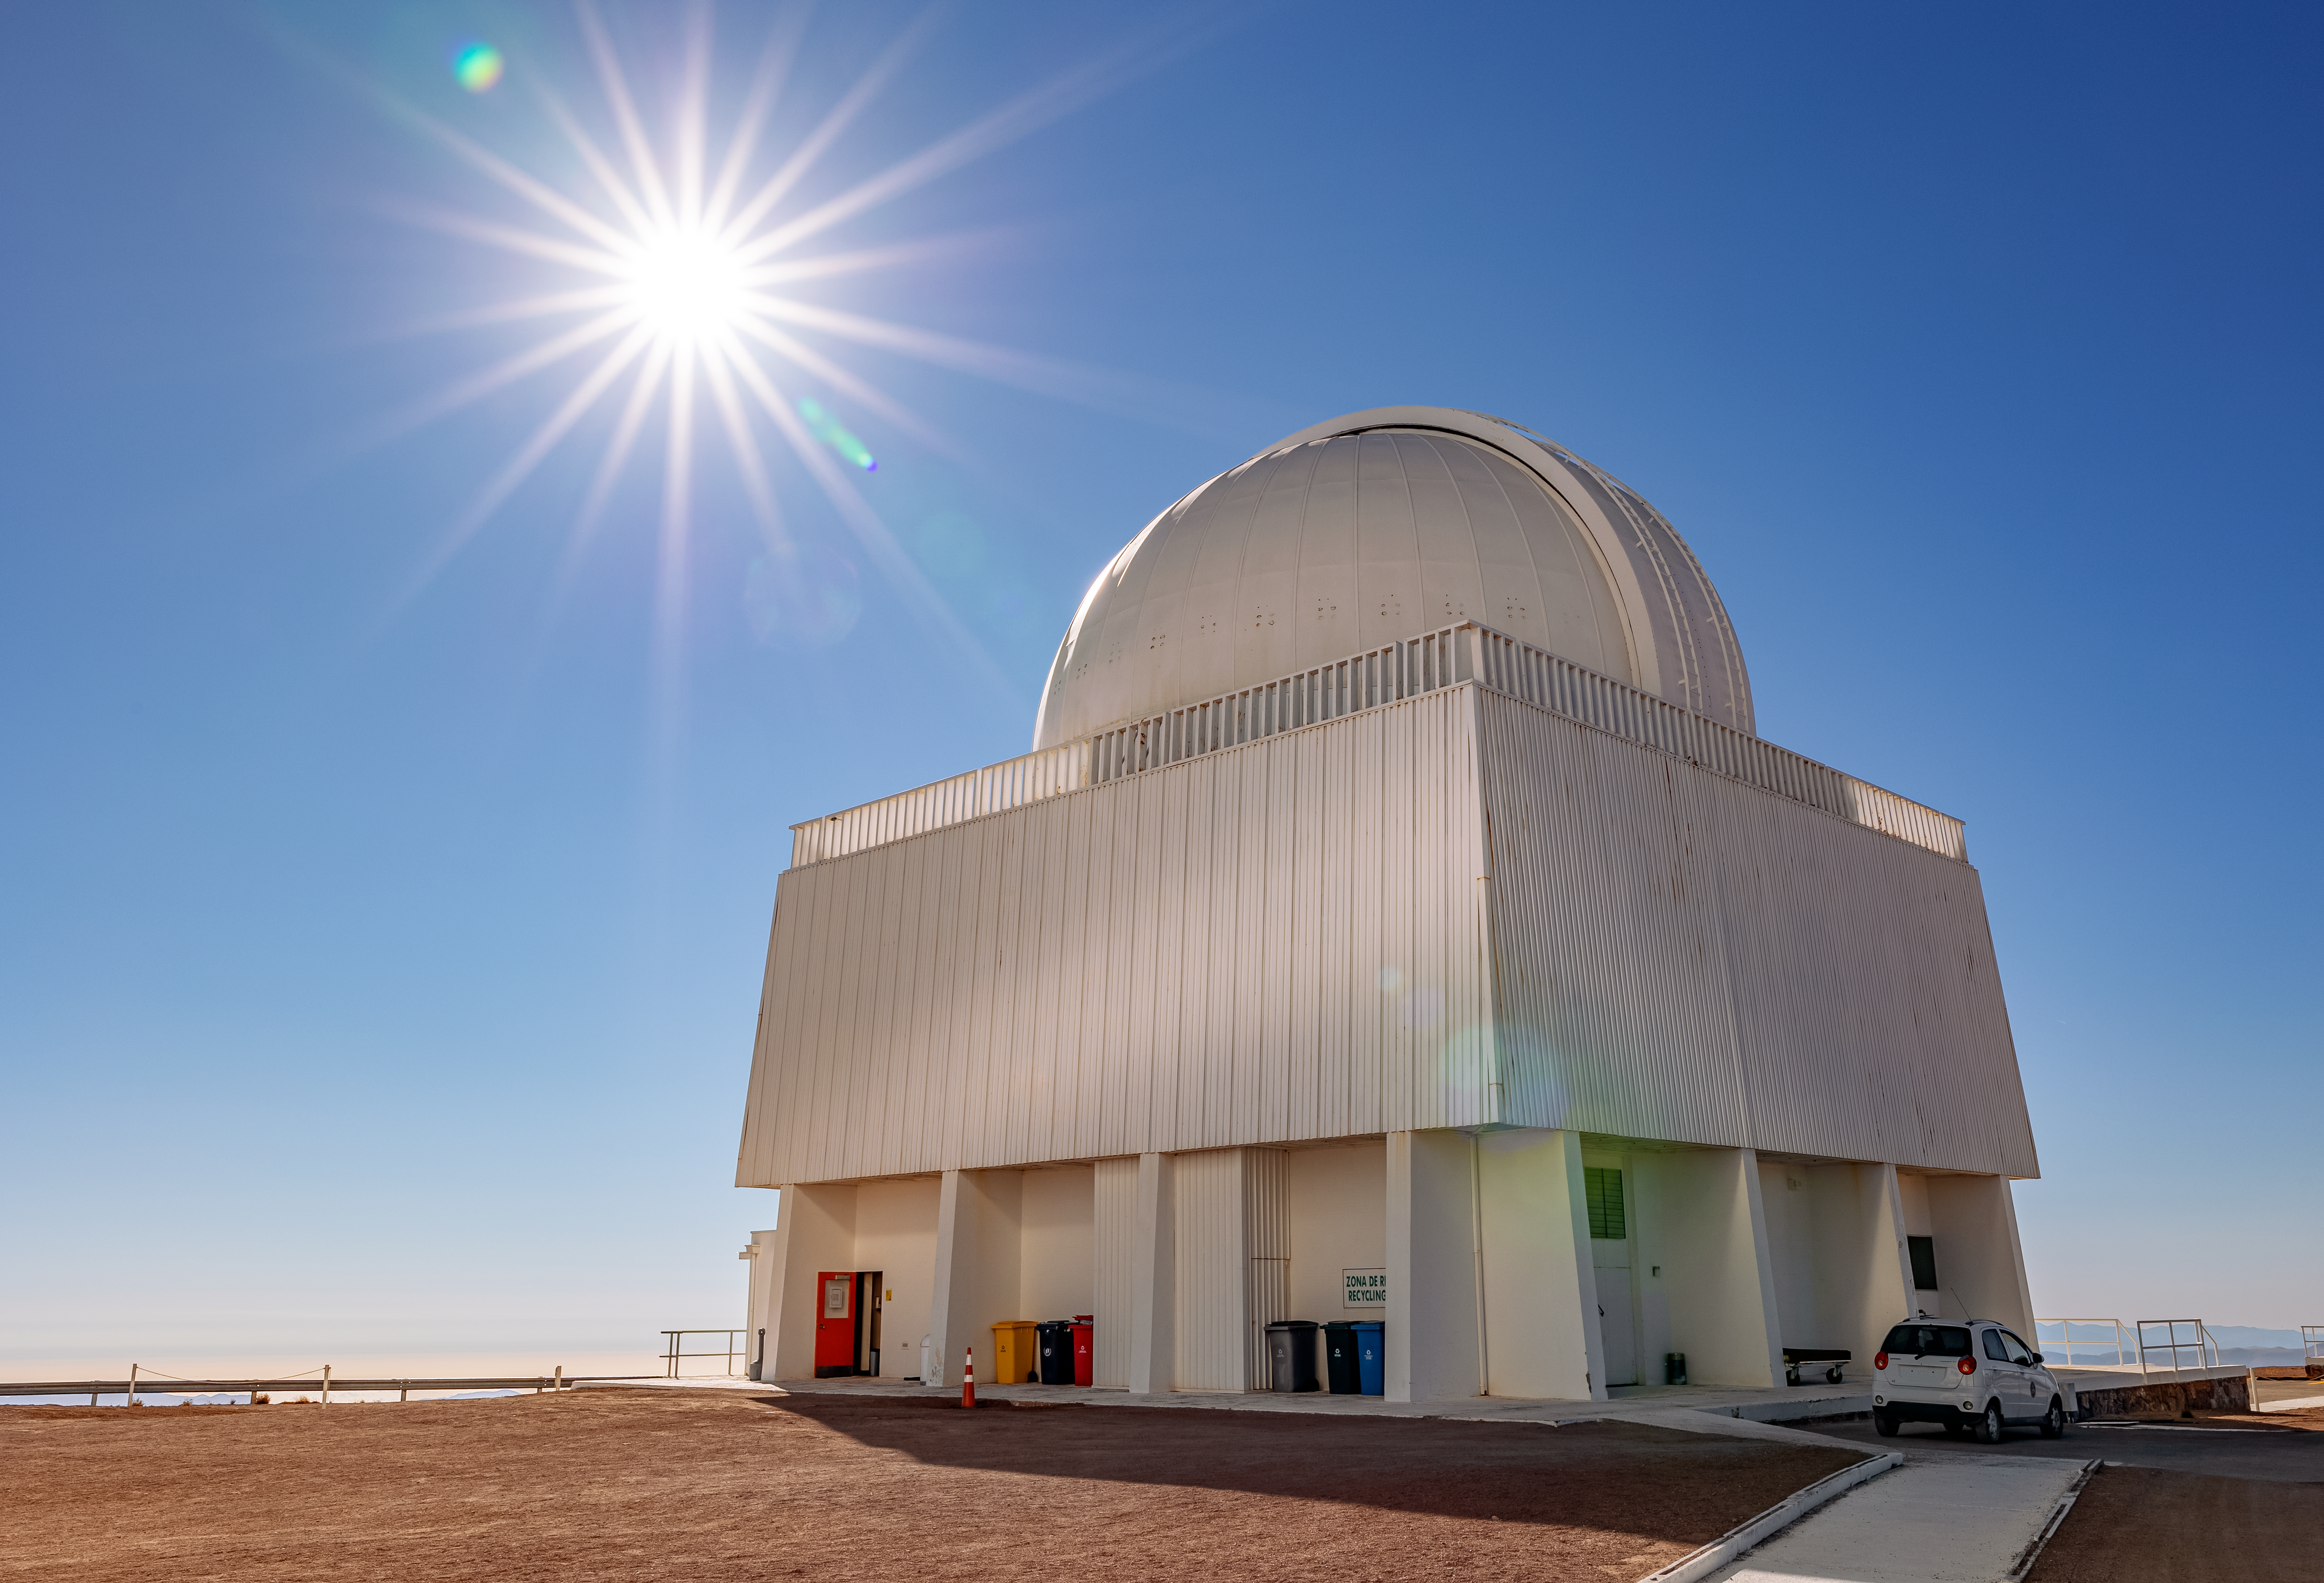

CTIO 1.5-meter SMARTS Telescope

The CTIO 1.5-meter SMARTS Telescope, one of four (1.5-m, 1.3-m, 1.0-m and 0.9-m) on Cerro Tololo.

Credit: CTIO/NOIRLab/NSF/AURA/ T. Slovinský